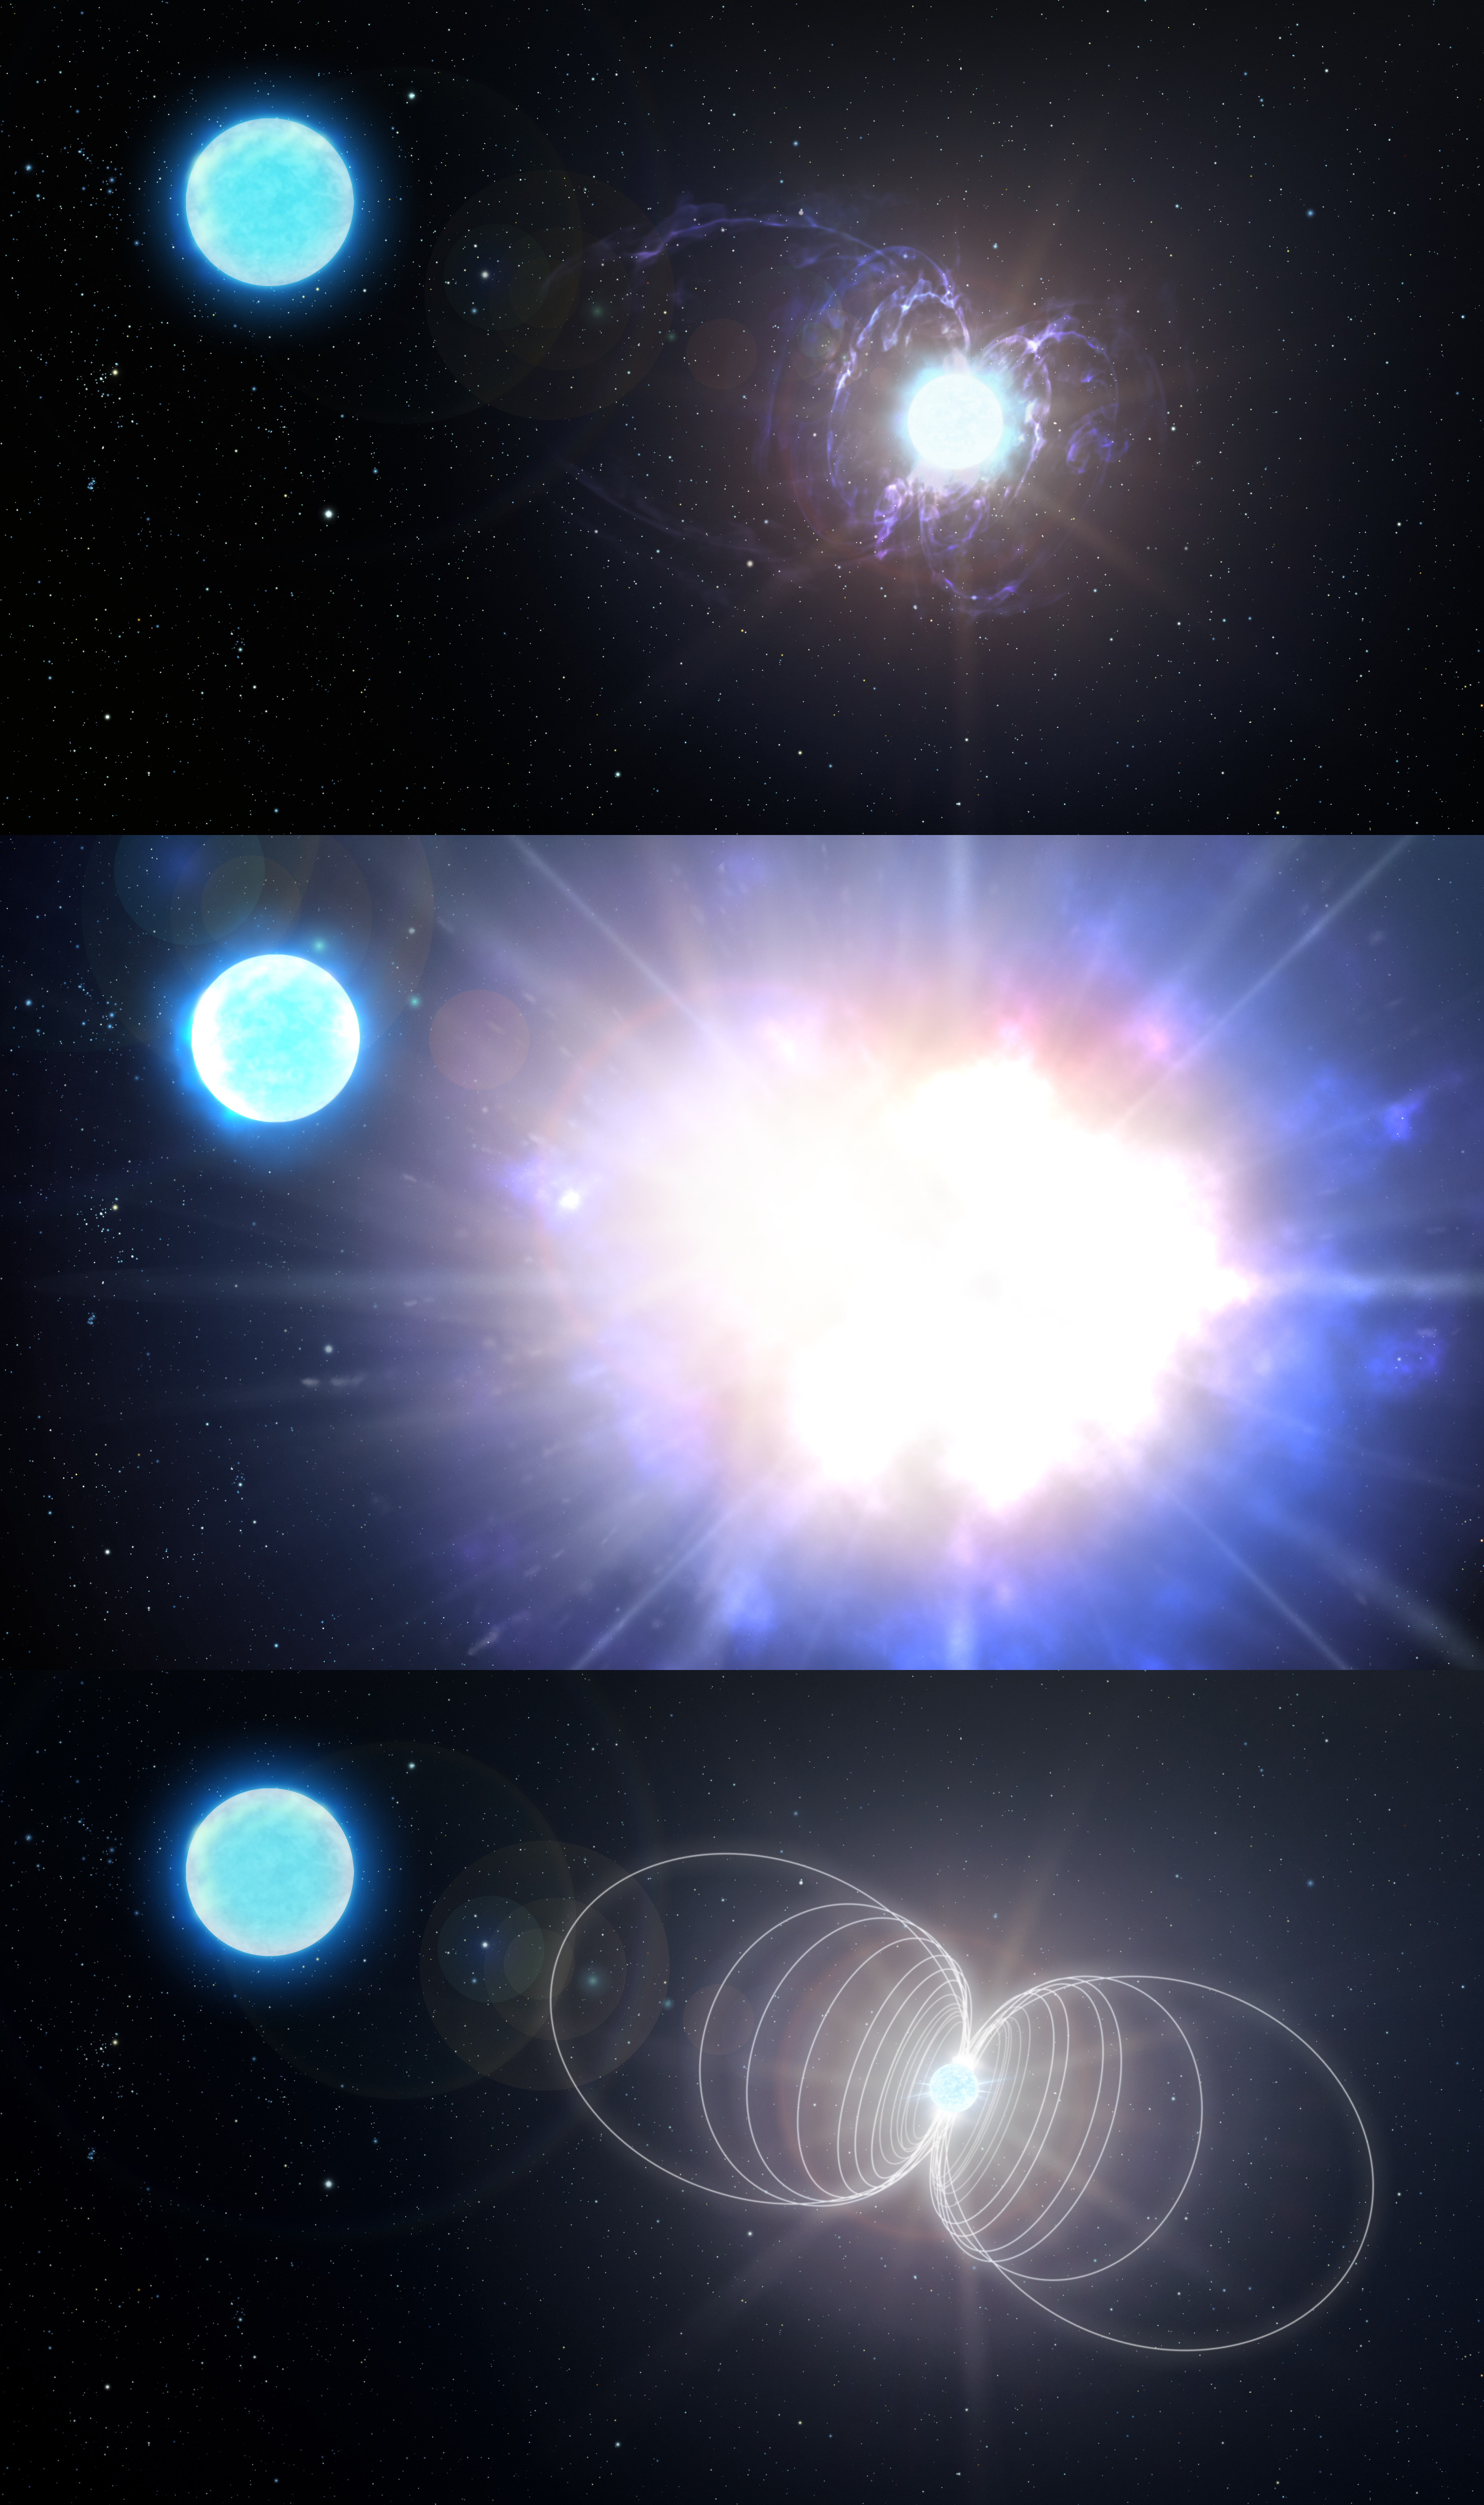

Infographic: Evolution of a massive magnetic helium star into a magnetar

A team of researchers, including NOIRLab astronomer André-Nicolas Chené, has found a highly unusual star that may become one of the most magnetic objects in the Universe: a variant of a neutron star known as a magnetar. This finding marks the discovery of a new type of astronomical object — a massive magnetic helium star — and sheds light on the origin of magnetars.

Panel one illustrates the system, known as HD 45166, as it appears today.

Panel two illustrates how, in a few million years, HD 45166 will explode as a very bright, but not particularly energetic, supernova. During this explosion, its core will contract, trapping and concentrating the star’s already daunting magnetic field lines.

Panel three illustrates the ultimate fate of HD 45166 after its core has collapsed, resulting in a neutron star with a magnetic field of around 100 trillion gauss — the most powerful type of magnet in the Universe.

Credit: NOIRLab/AURA/NSF/P. Marenfeld/M. Zamani